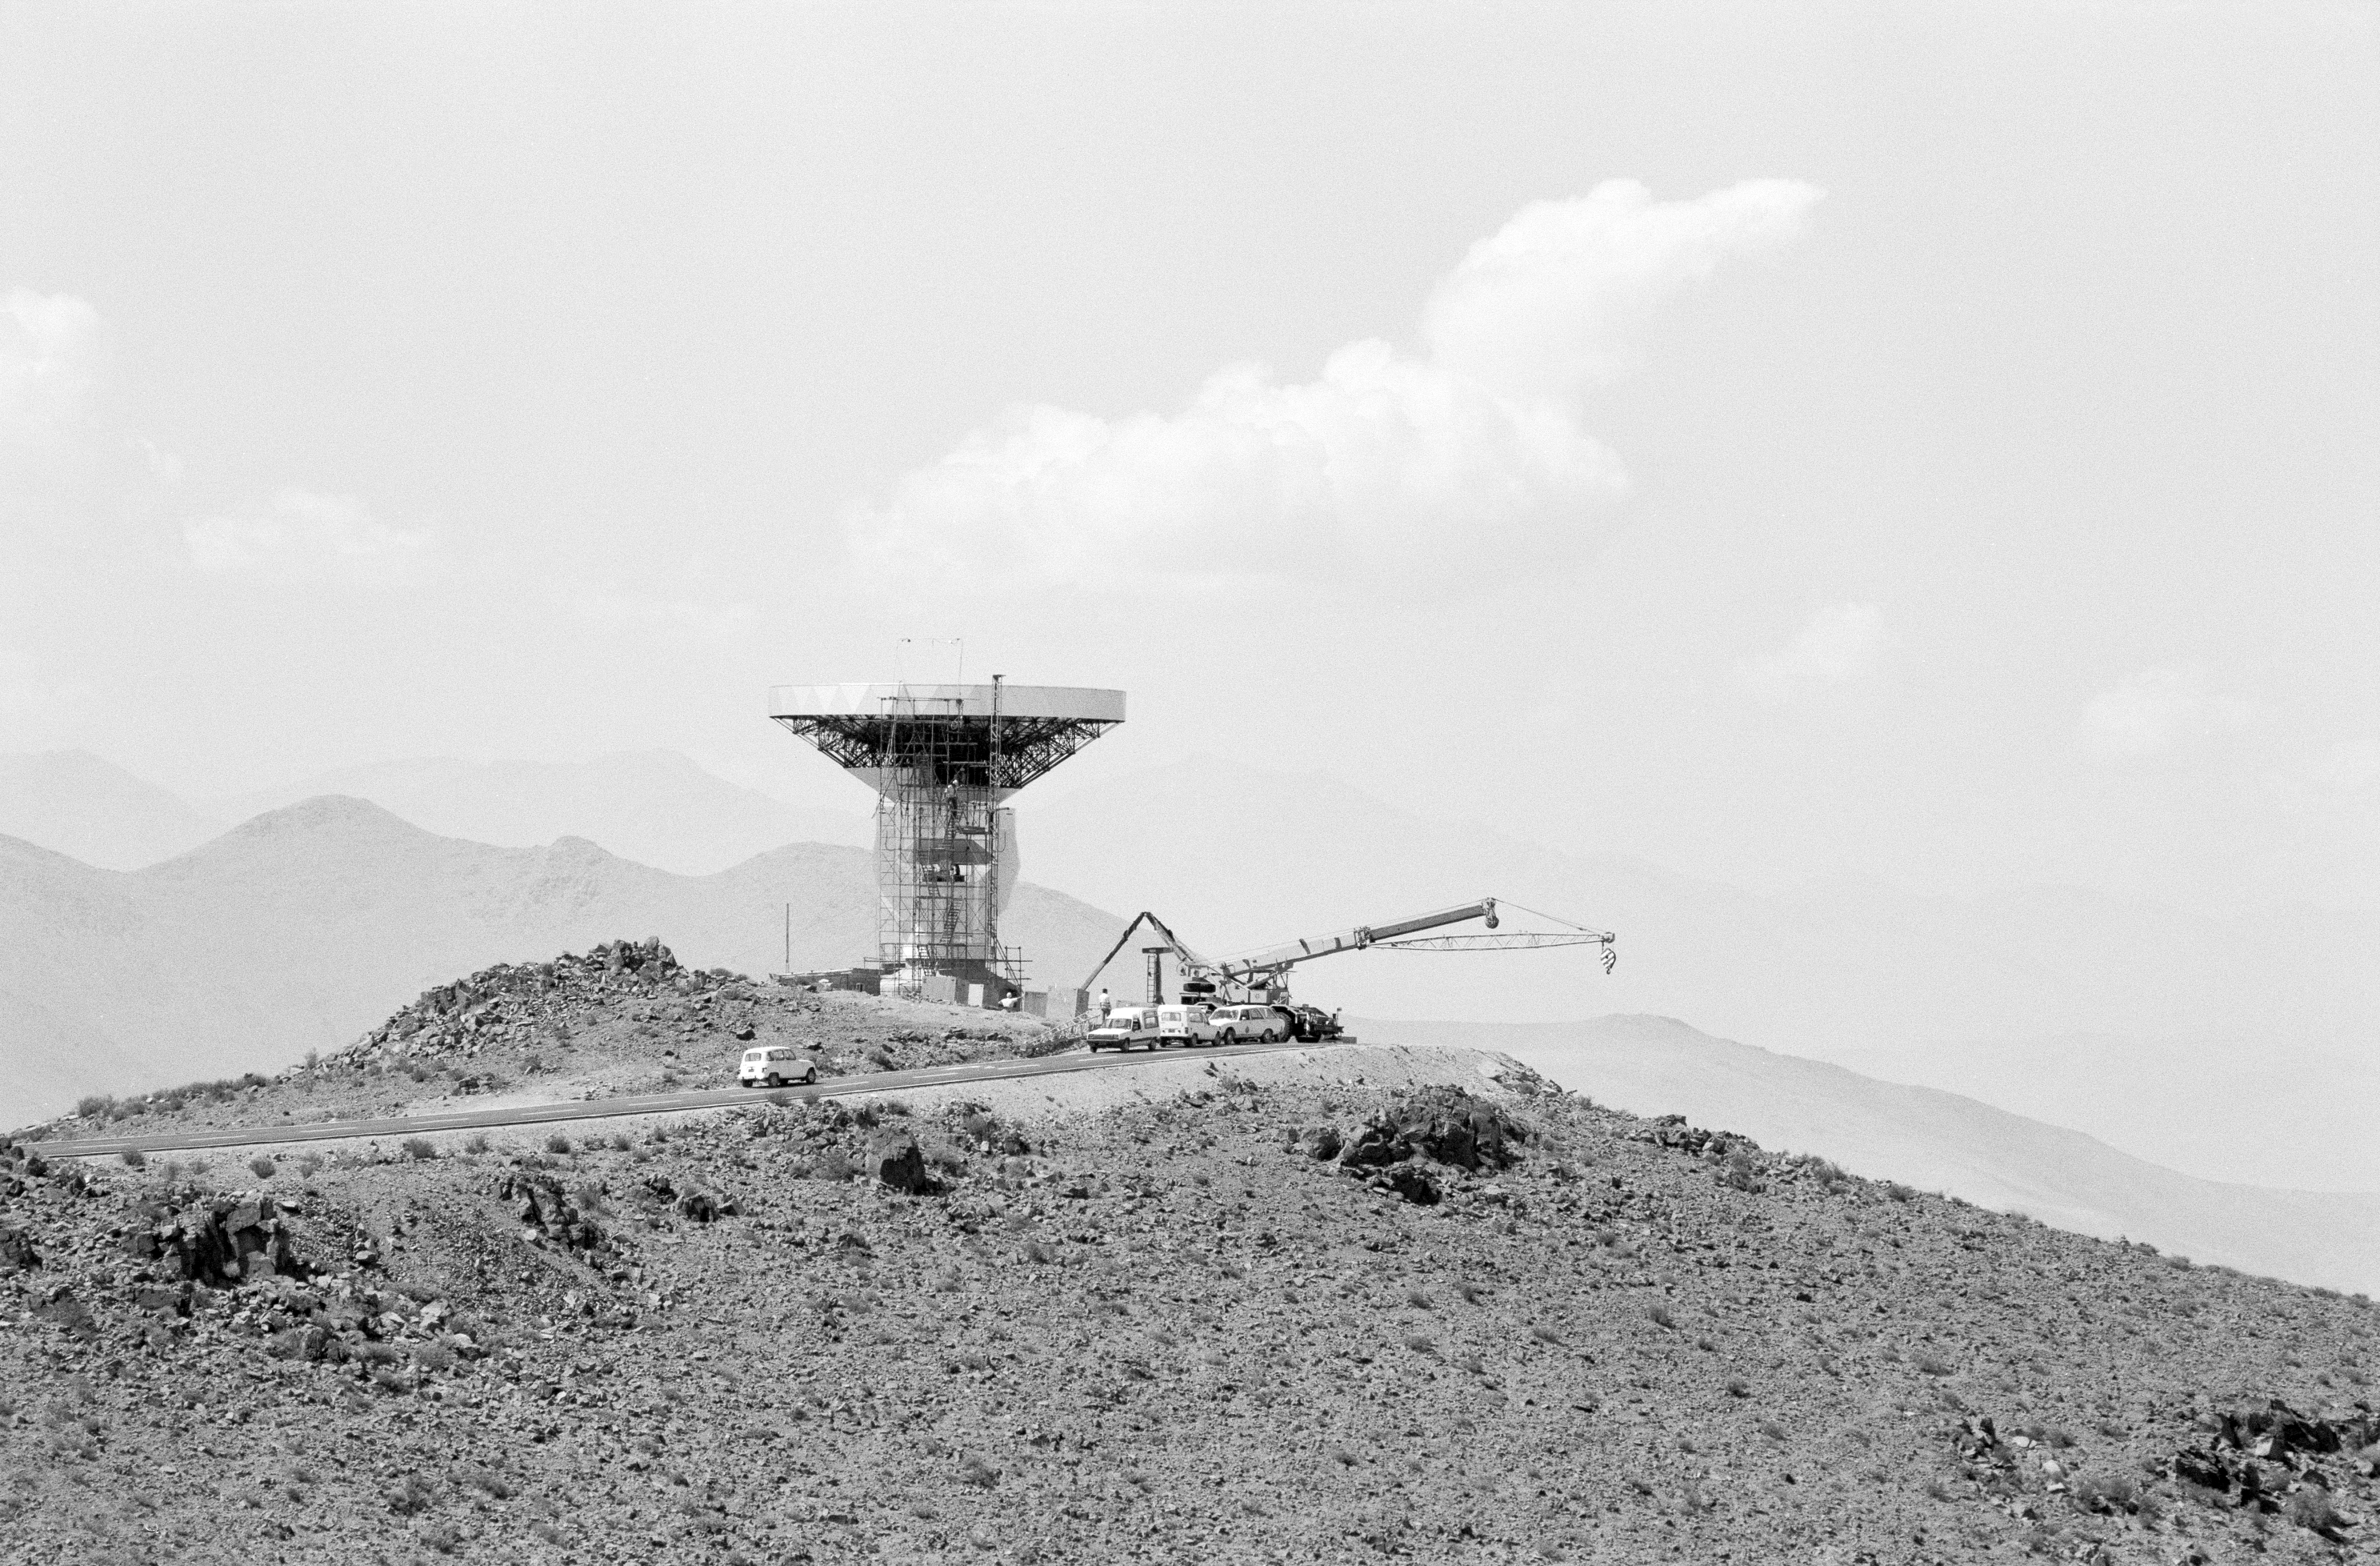

Construction of the Swedish-ESO Submillimetre Telescope

The Swedish-ESO Submillimetre Telescope under construction at La Silla.

Credit: ESO